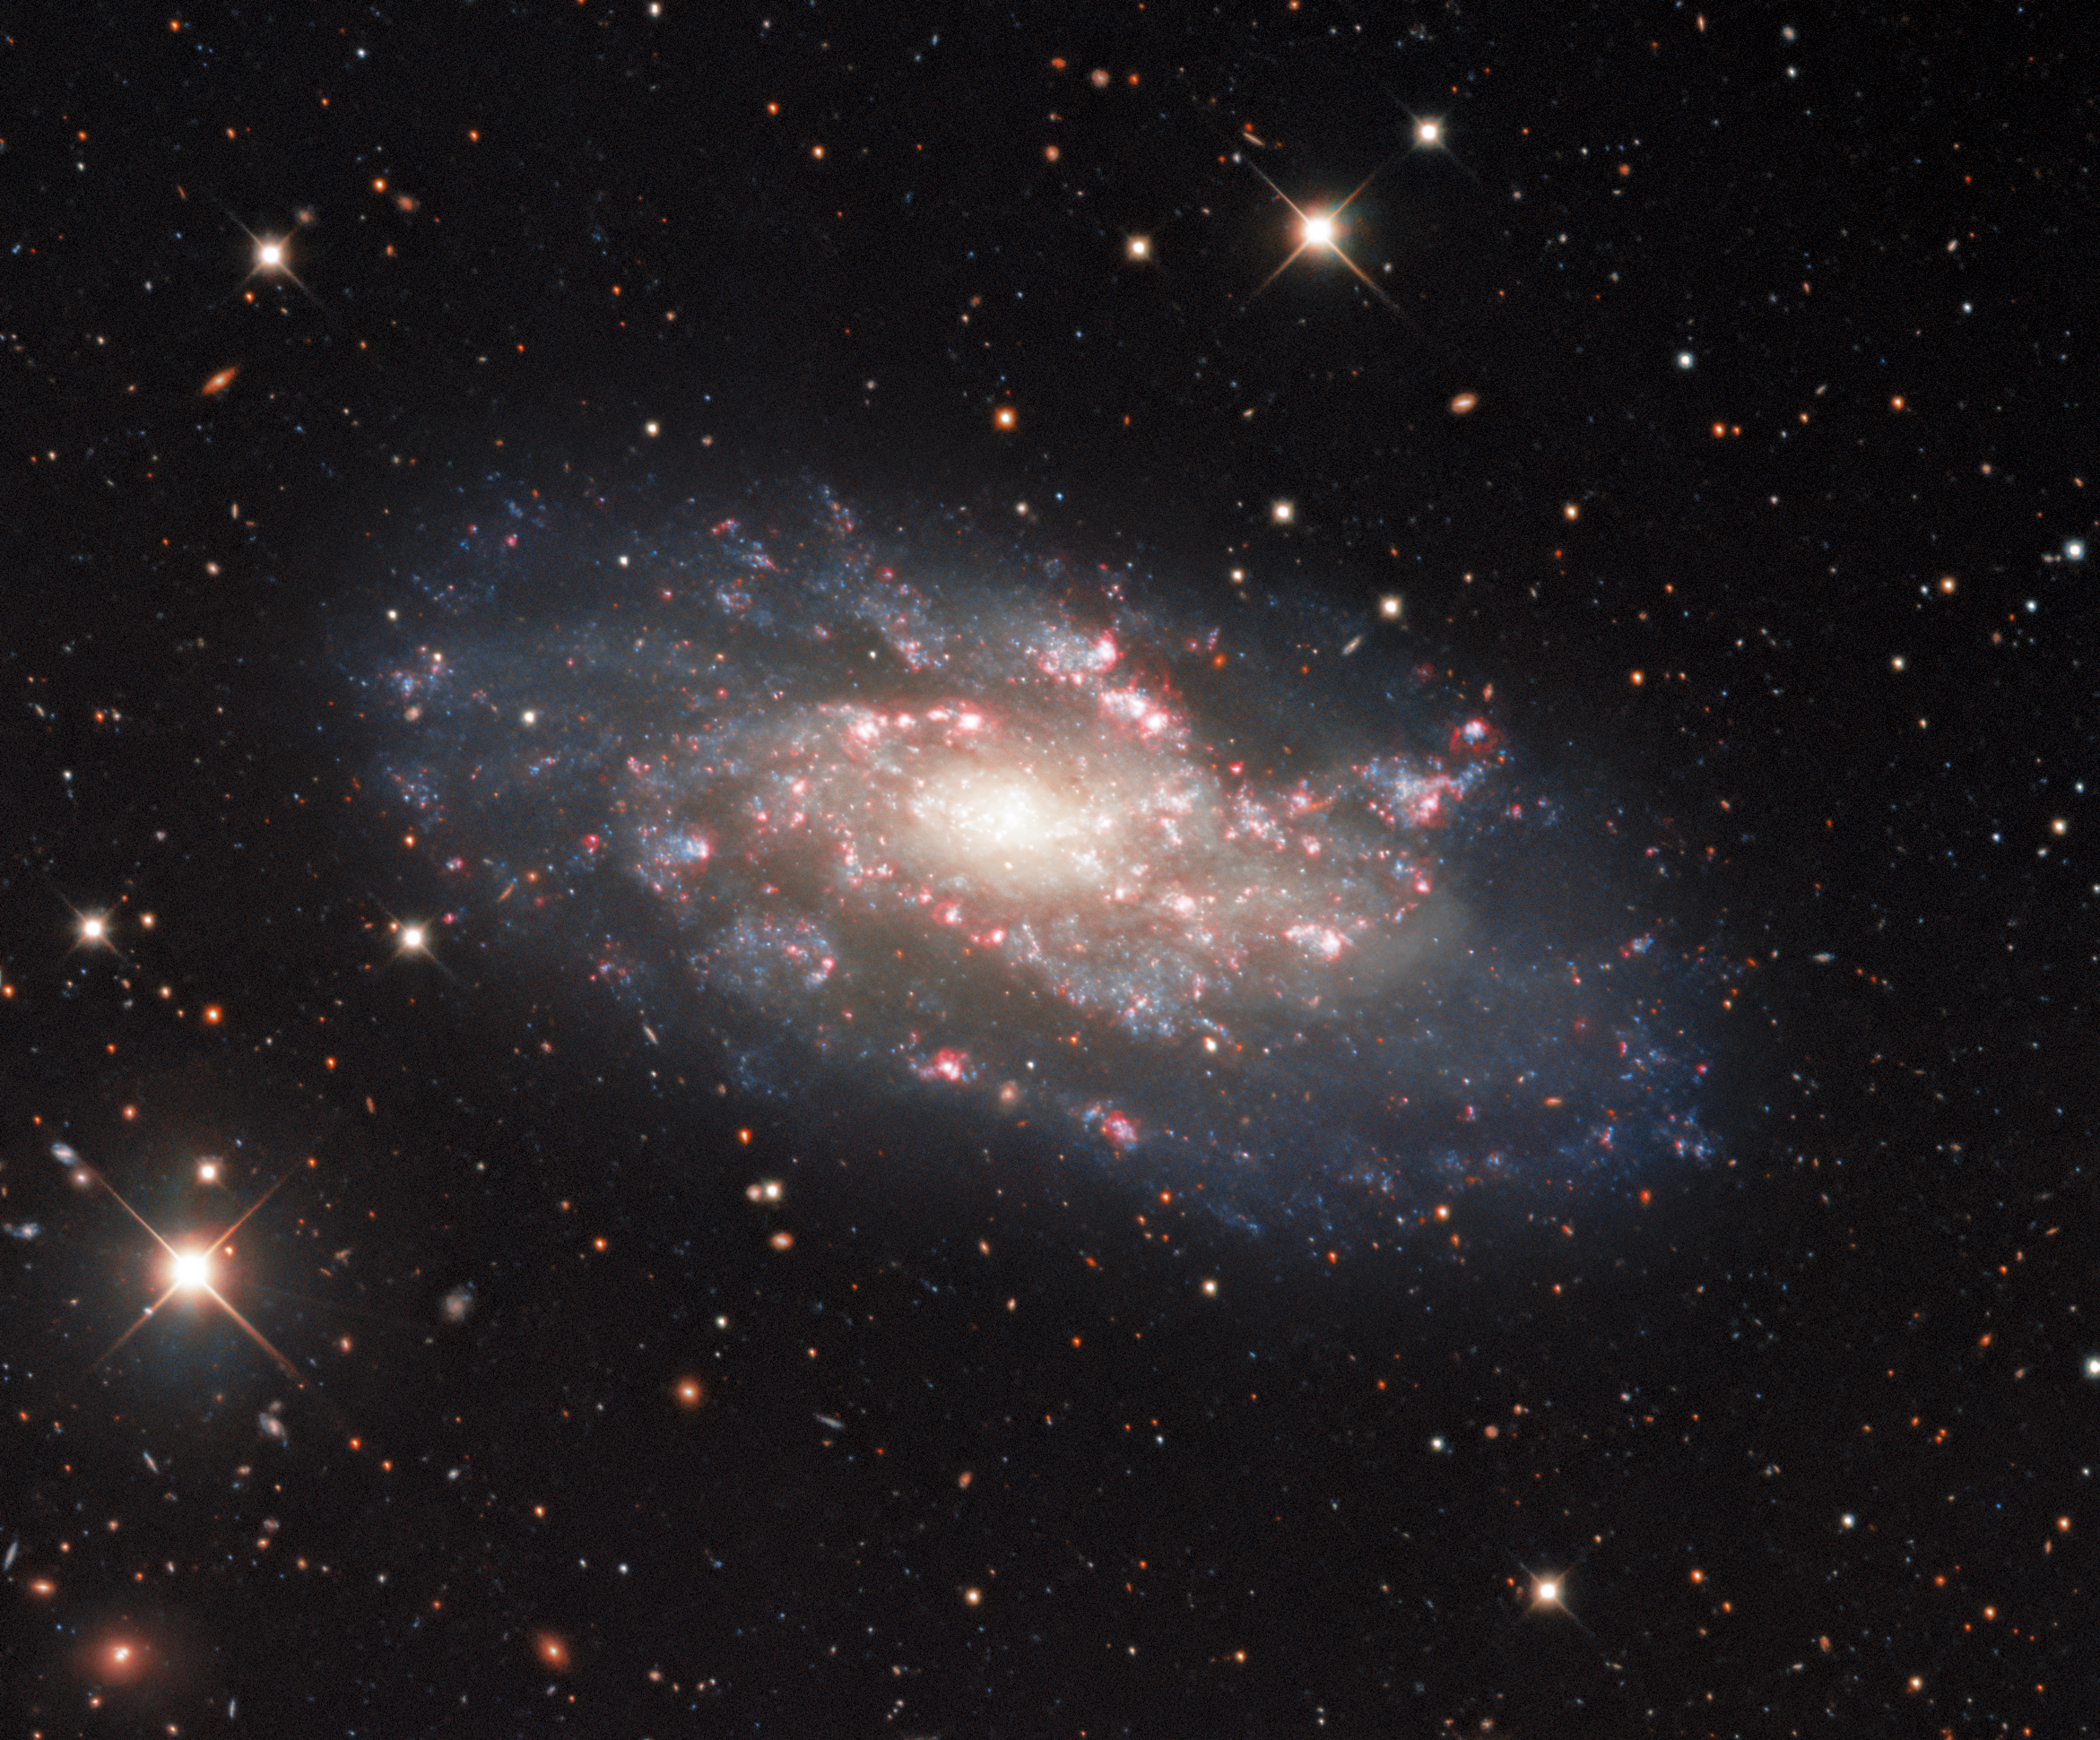

Glistening Spiral Galaxy

The spiral galaxy NGC 2541 is shown in extravagant detail in this astronomical snapshot from the Nicholas U. Mayall 4-meter Telescope at Kitt Peak National Observatory, a Program of NSF NOIRLab. Astronomers recognize a variety of galaxy types, and NGC 2541 is classified as an unbarred spiral galaxy. These galaxies possess spectacular spiral arms like the ones shown here, but lack the central bar-shaped structure displayed by galaxies such as the Milky Way. NGC 2541 lies 37 million light-years from Earth in the constellation of Lynx (The Lynx). Sandwiched between the constellations of Ursa Major, Gemini, and Leo, Lynx is one of 10 new constellations established by the 17th century astronomer Johannes Hevelius. The constellation is composed of very faint stars, leading Hevelius to claim that only the lynx-eyed — people with exceptionally keen eyesight — would be able to spot this unobtrusive constellation.

Credit: KPNO/NOIRLab/NSF/AURA Acknowledgments: PI: M T. Patterson (New Mexico State University) Image processing: Travis Rector (University of Alaska Anchorage), Mahdi Zamani & Davide de Martin